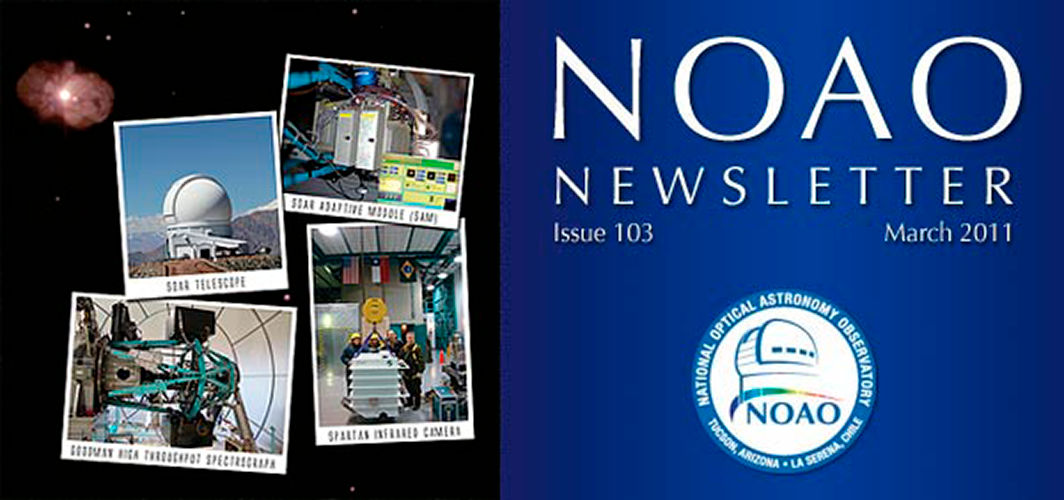

March 2011 NOAO Newsletter

Against a background of Eta Carina, taken with the SOAR Adaptive Module in Natural Guide Star mode (clockwise from top left): The SOAR telescope on Cerro Pachón, the SOAR Adaptive Module (SAM), the Spartan Infrared Camera, and the Goodman High Throughput Spectrograph.

Credit: Andrei Tokovinin, Jayadev Rajagopal, Luciano Fraga, and SAM Team/NOAO